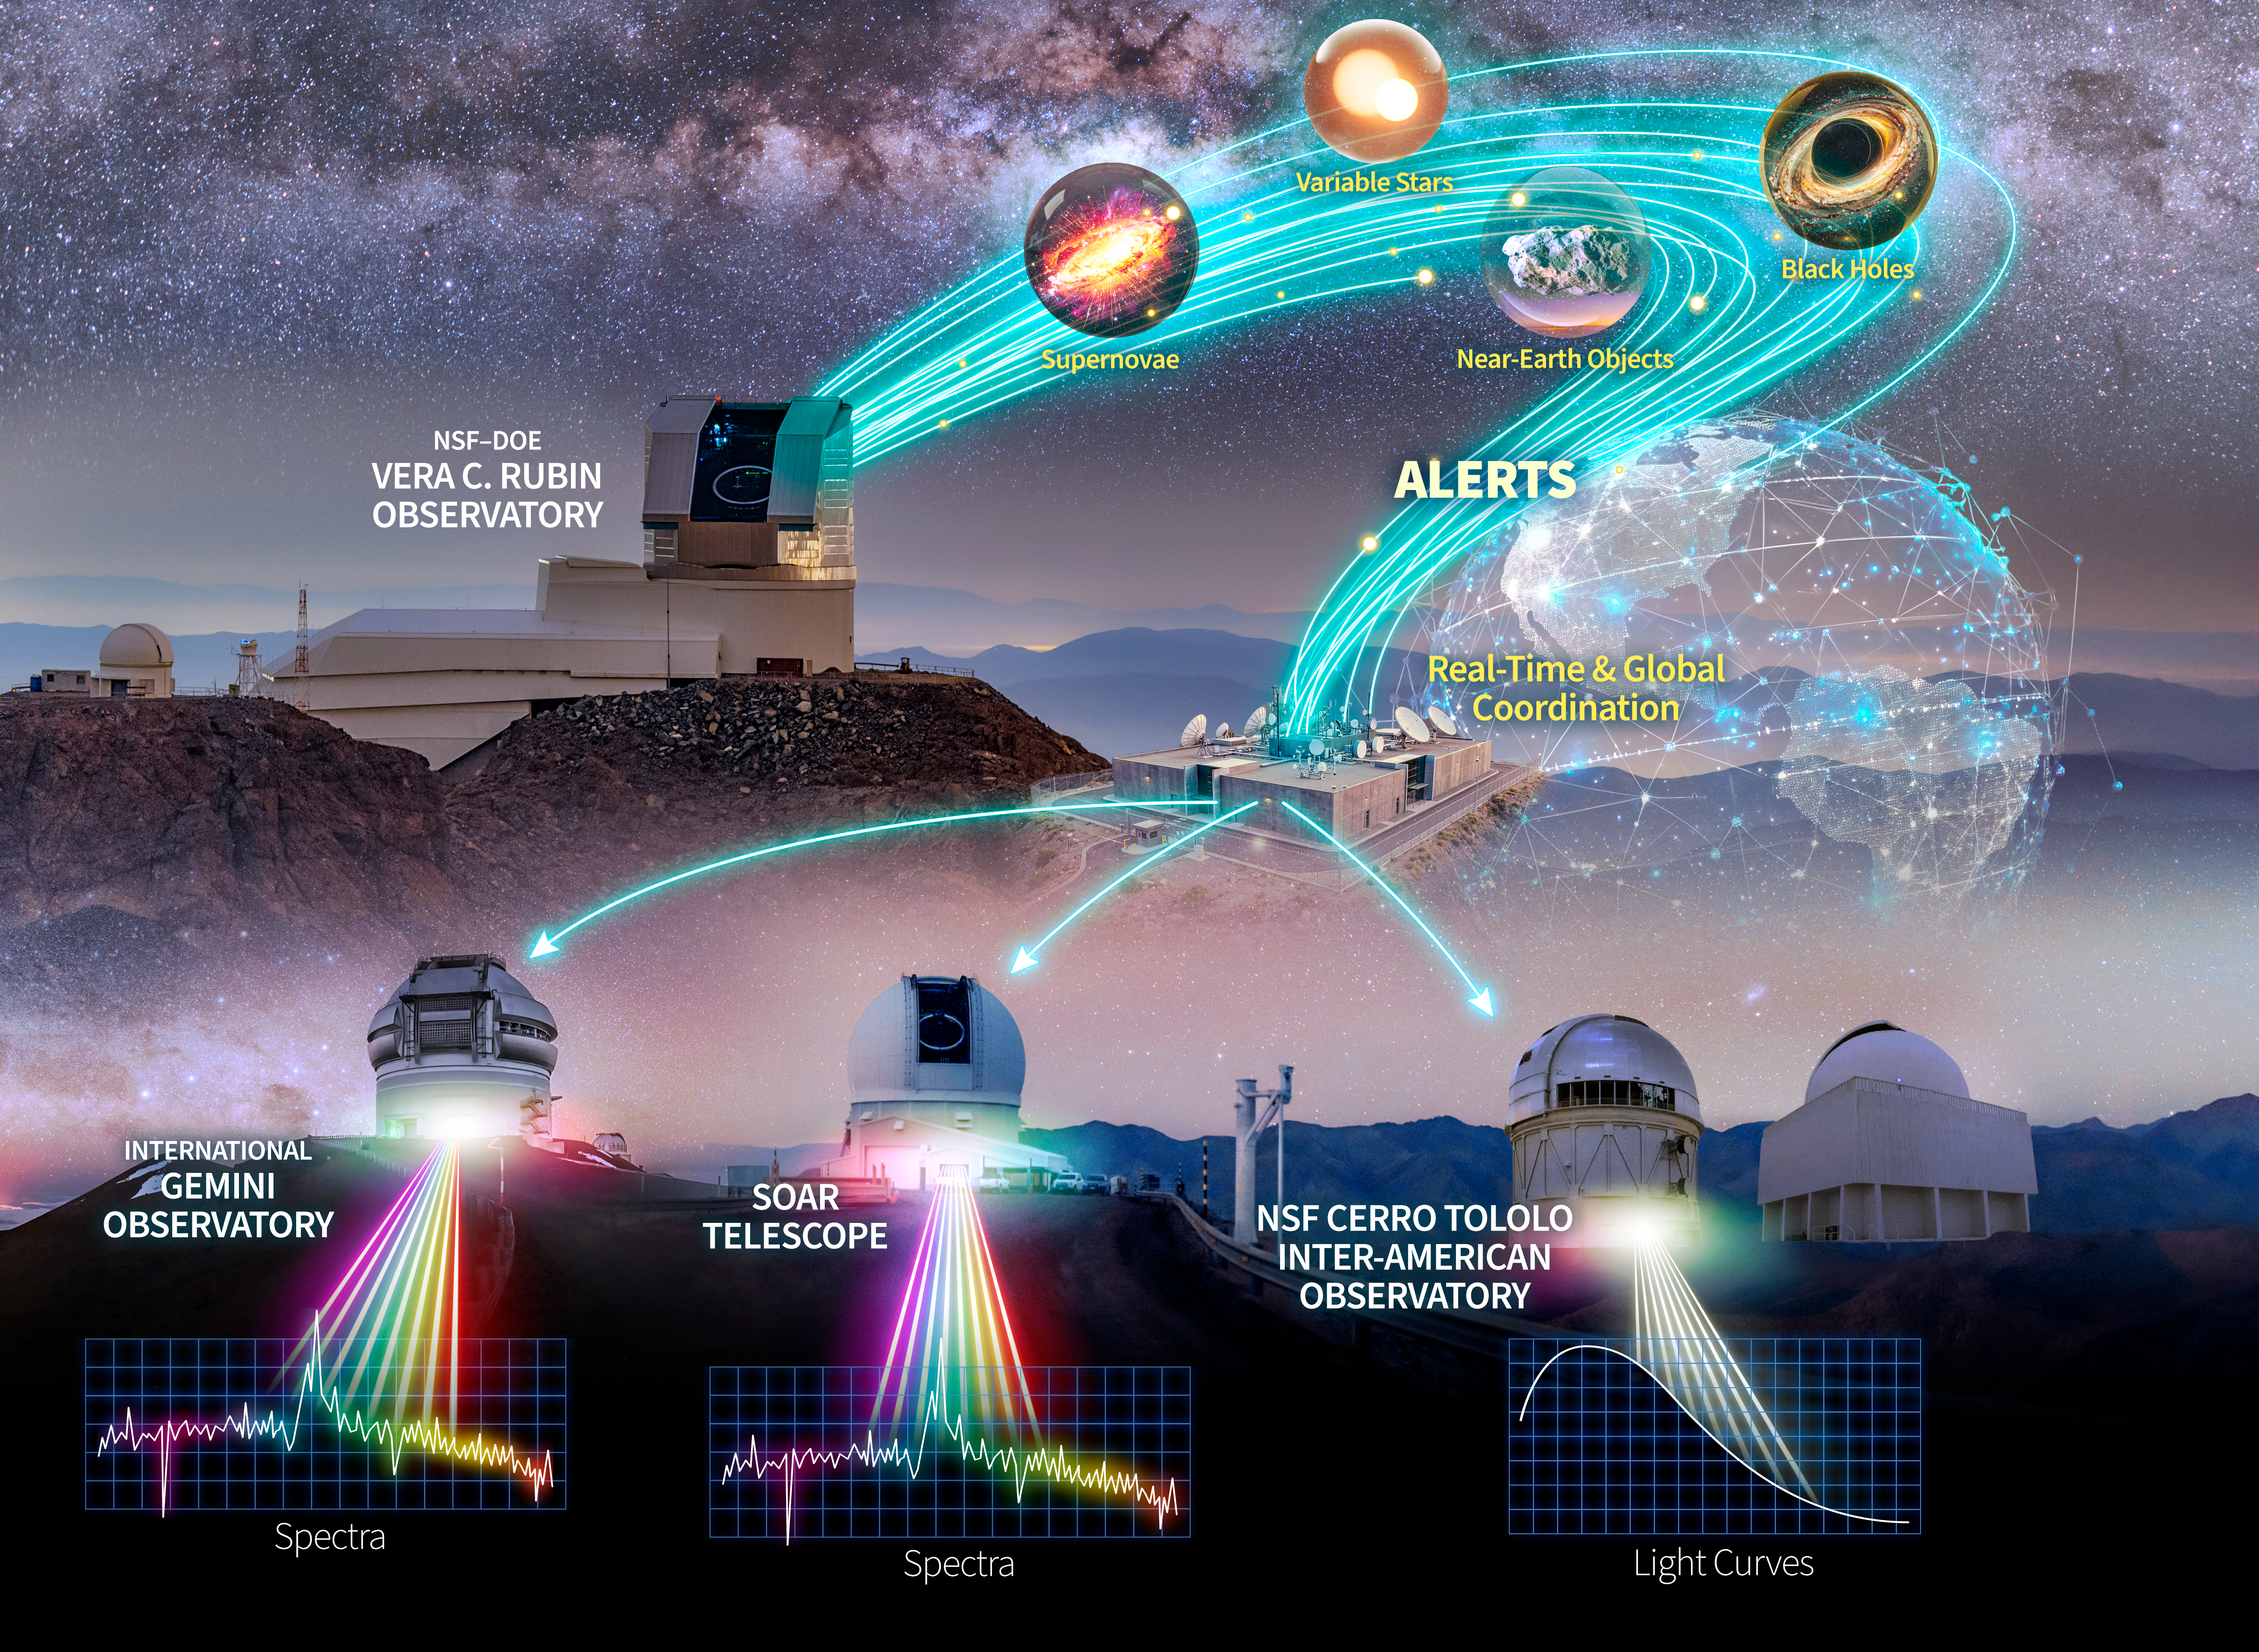

NSF NOIRLab follow-up ecosystem

This graphic represents the full NOIRLab ecosystem designed to follow-up on alerts generated by NSF–DOE Vera C. Rubin Observatory.

Alerts from Rubin point scientists toward objects in the night sky that change in position or brightness, such as asteroids, supernovae, variable stars, and actively feeding black holes. A series of NOIRLab-developed software tools ingest the alerts, filter them depending on the object’s characteristics, select targets for follow-up, and send observation requests out to a network of telescopes.

NOIRLab’s integrated network of telescopes includes the NSF Víctor M. Blanco 4-meter telescope at NSF Cerro Tololo Inter-American Observatory (CTIO) in Chile, a Program of NSF NOIRLab; the SOAR 4.1-meter telescope located on Cerro Pachón in Chile and operated by CTIO; and the twin 8.1-meter telescopes that make up the International Gemini Observatory, funded in part by the NSF and operated by NSF NOIRLab.

Part of the Foundational Diagrams collection.

Credit: NOIRLab/NSF/AURA/P. Marenfeld